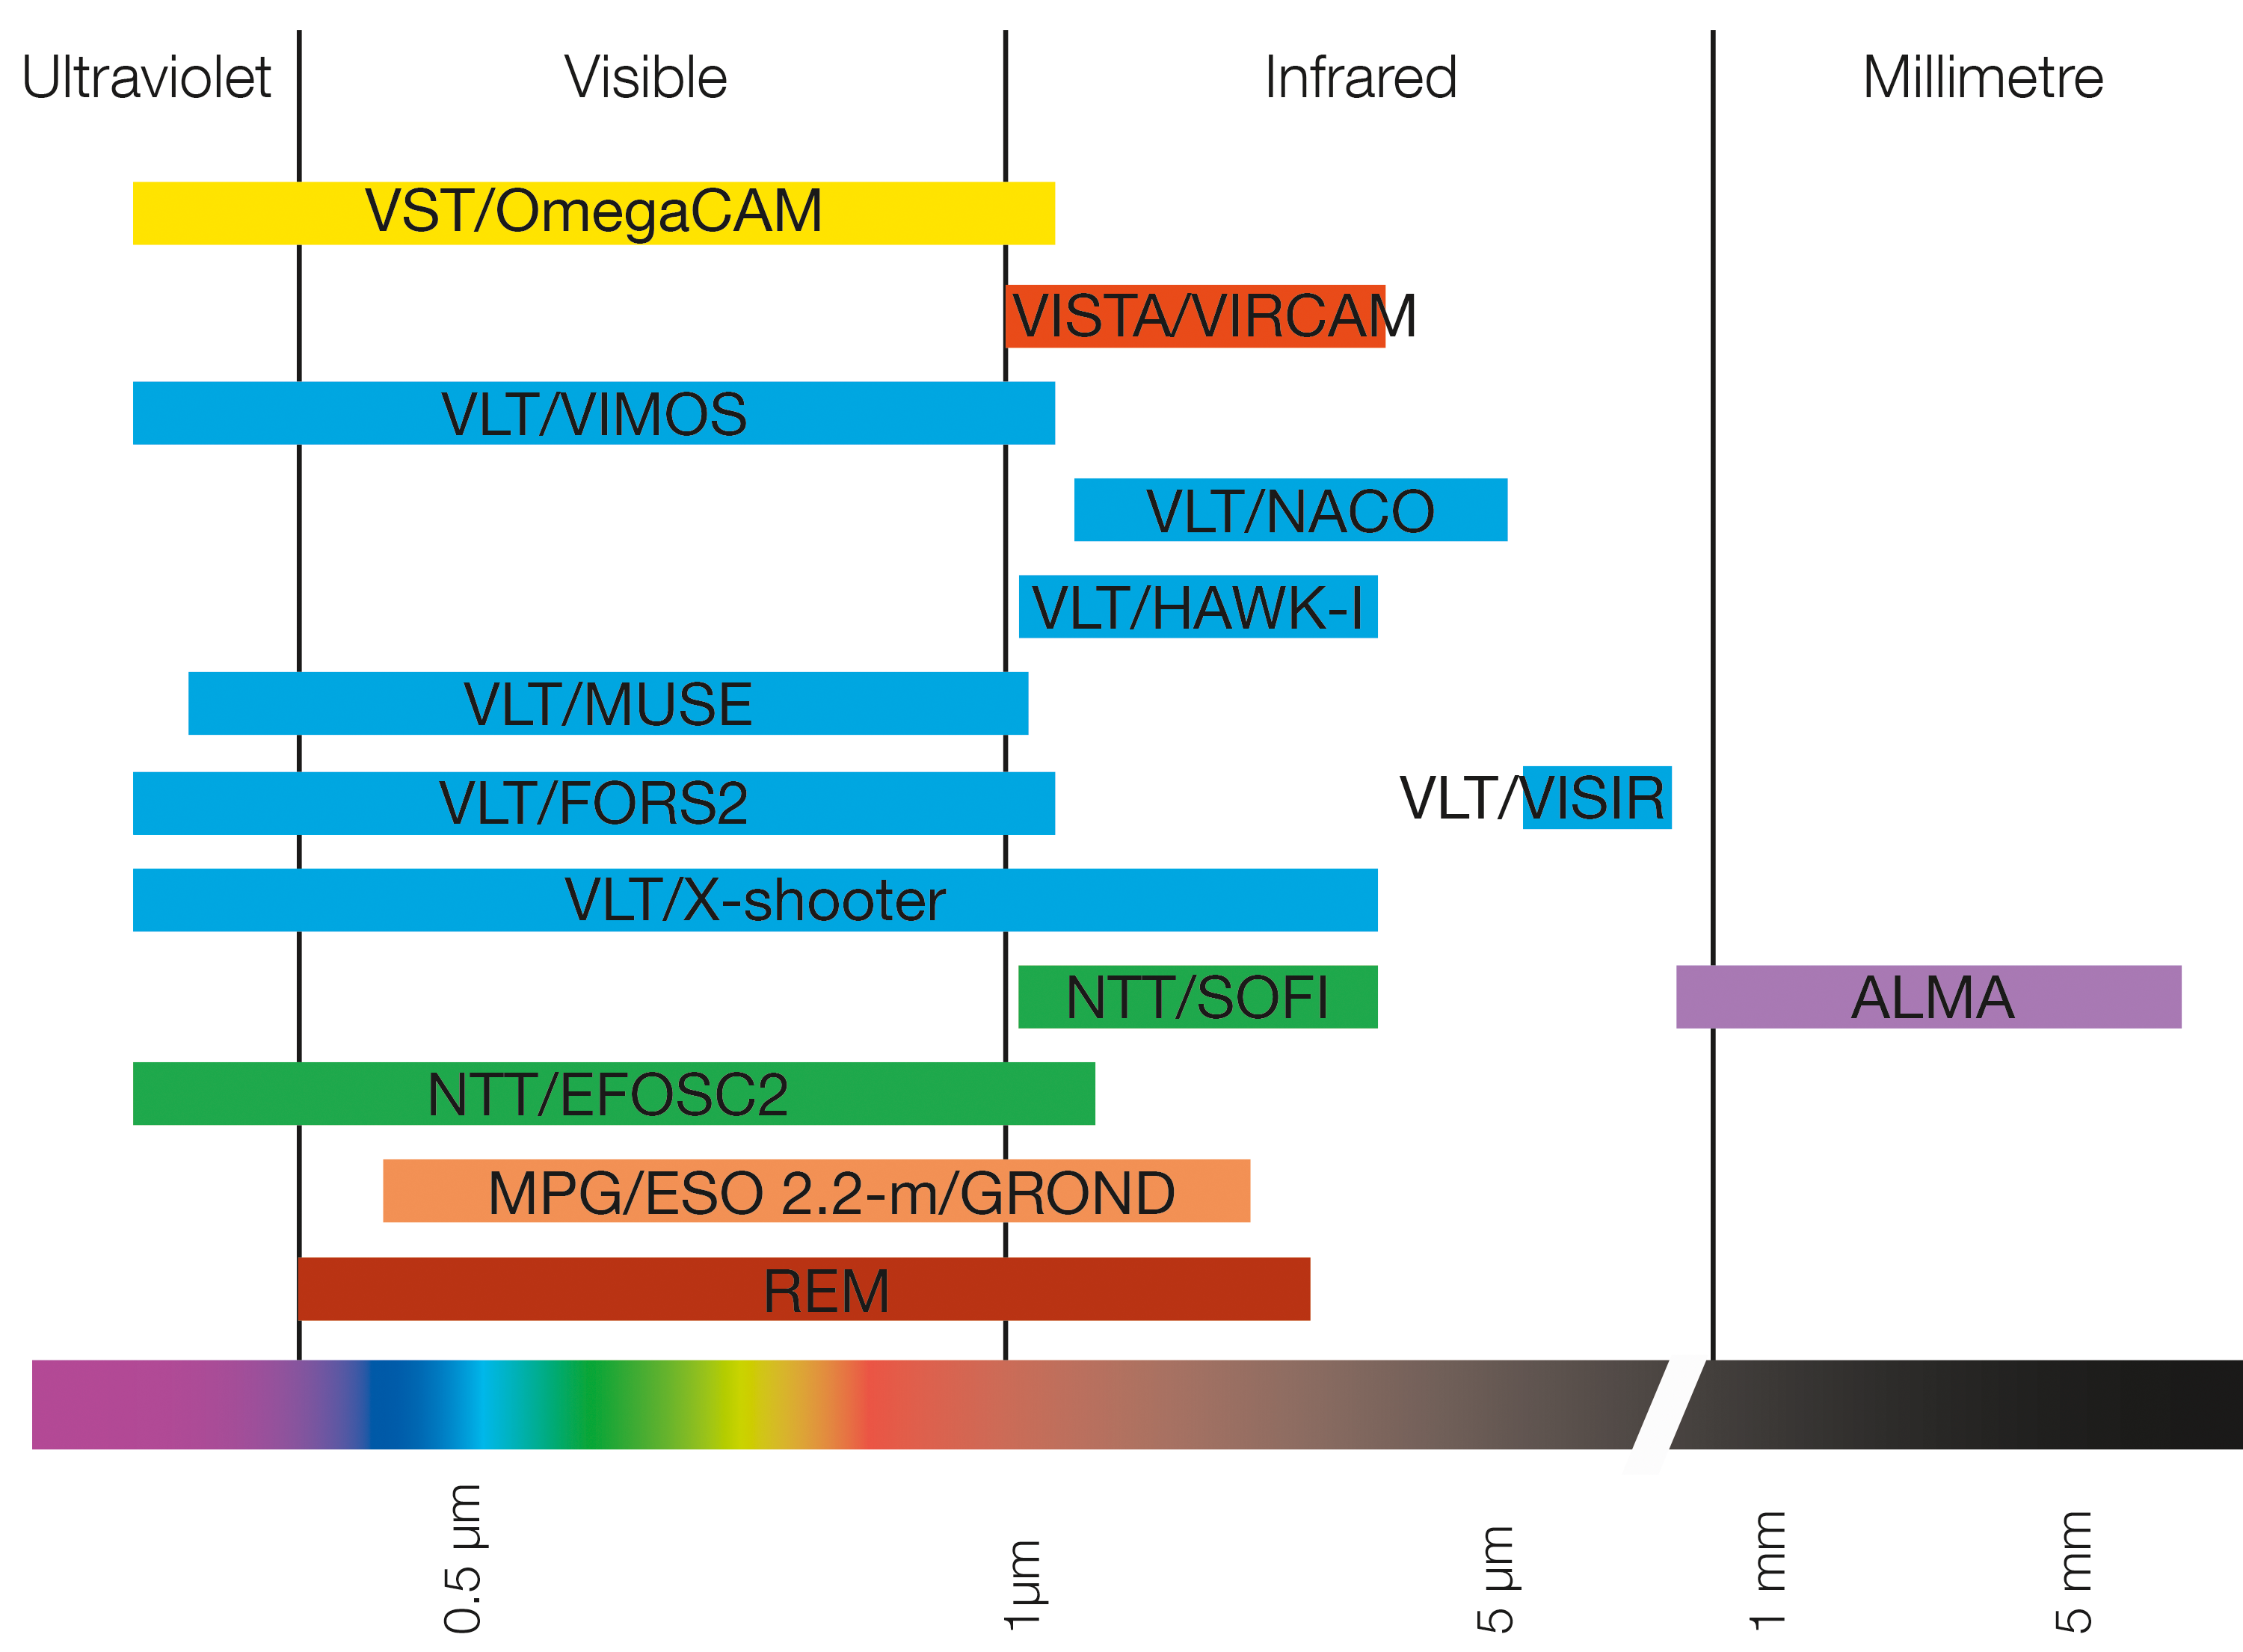

Spectral coverage of instruments at ESO used to observe NGC 4993

This plot shows the different wavelength coverage of the many ESO instruments used to study the kilonova explosion in NGC 4993.

Credit: ESO